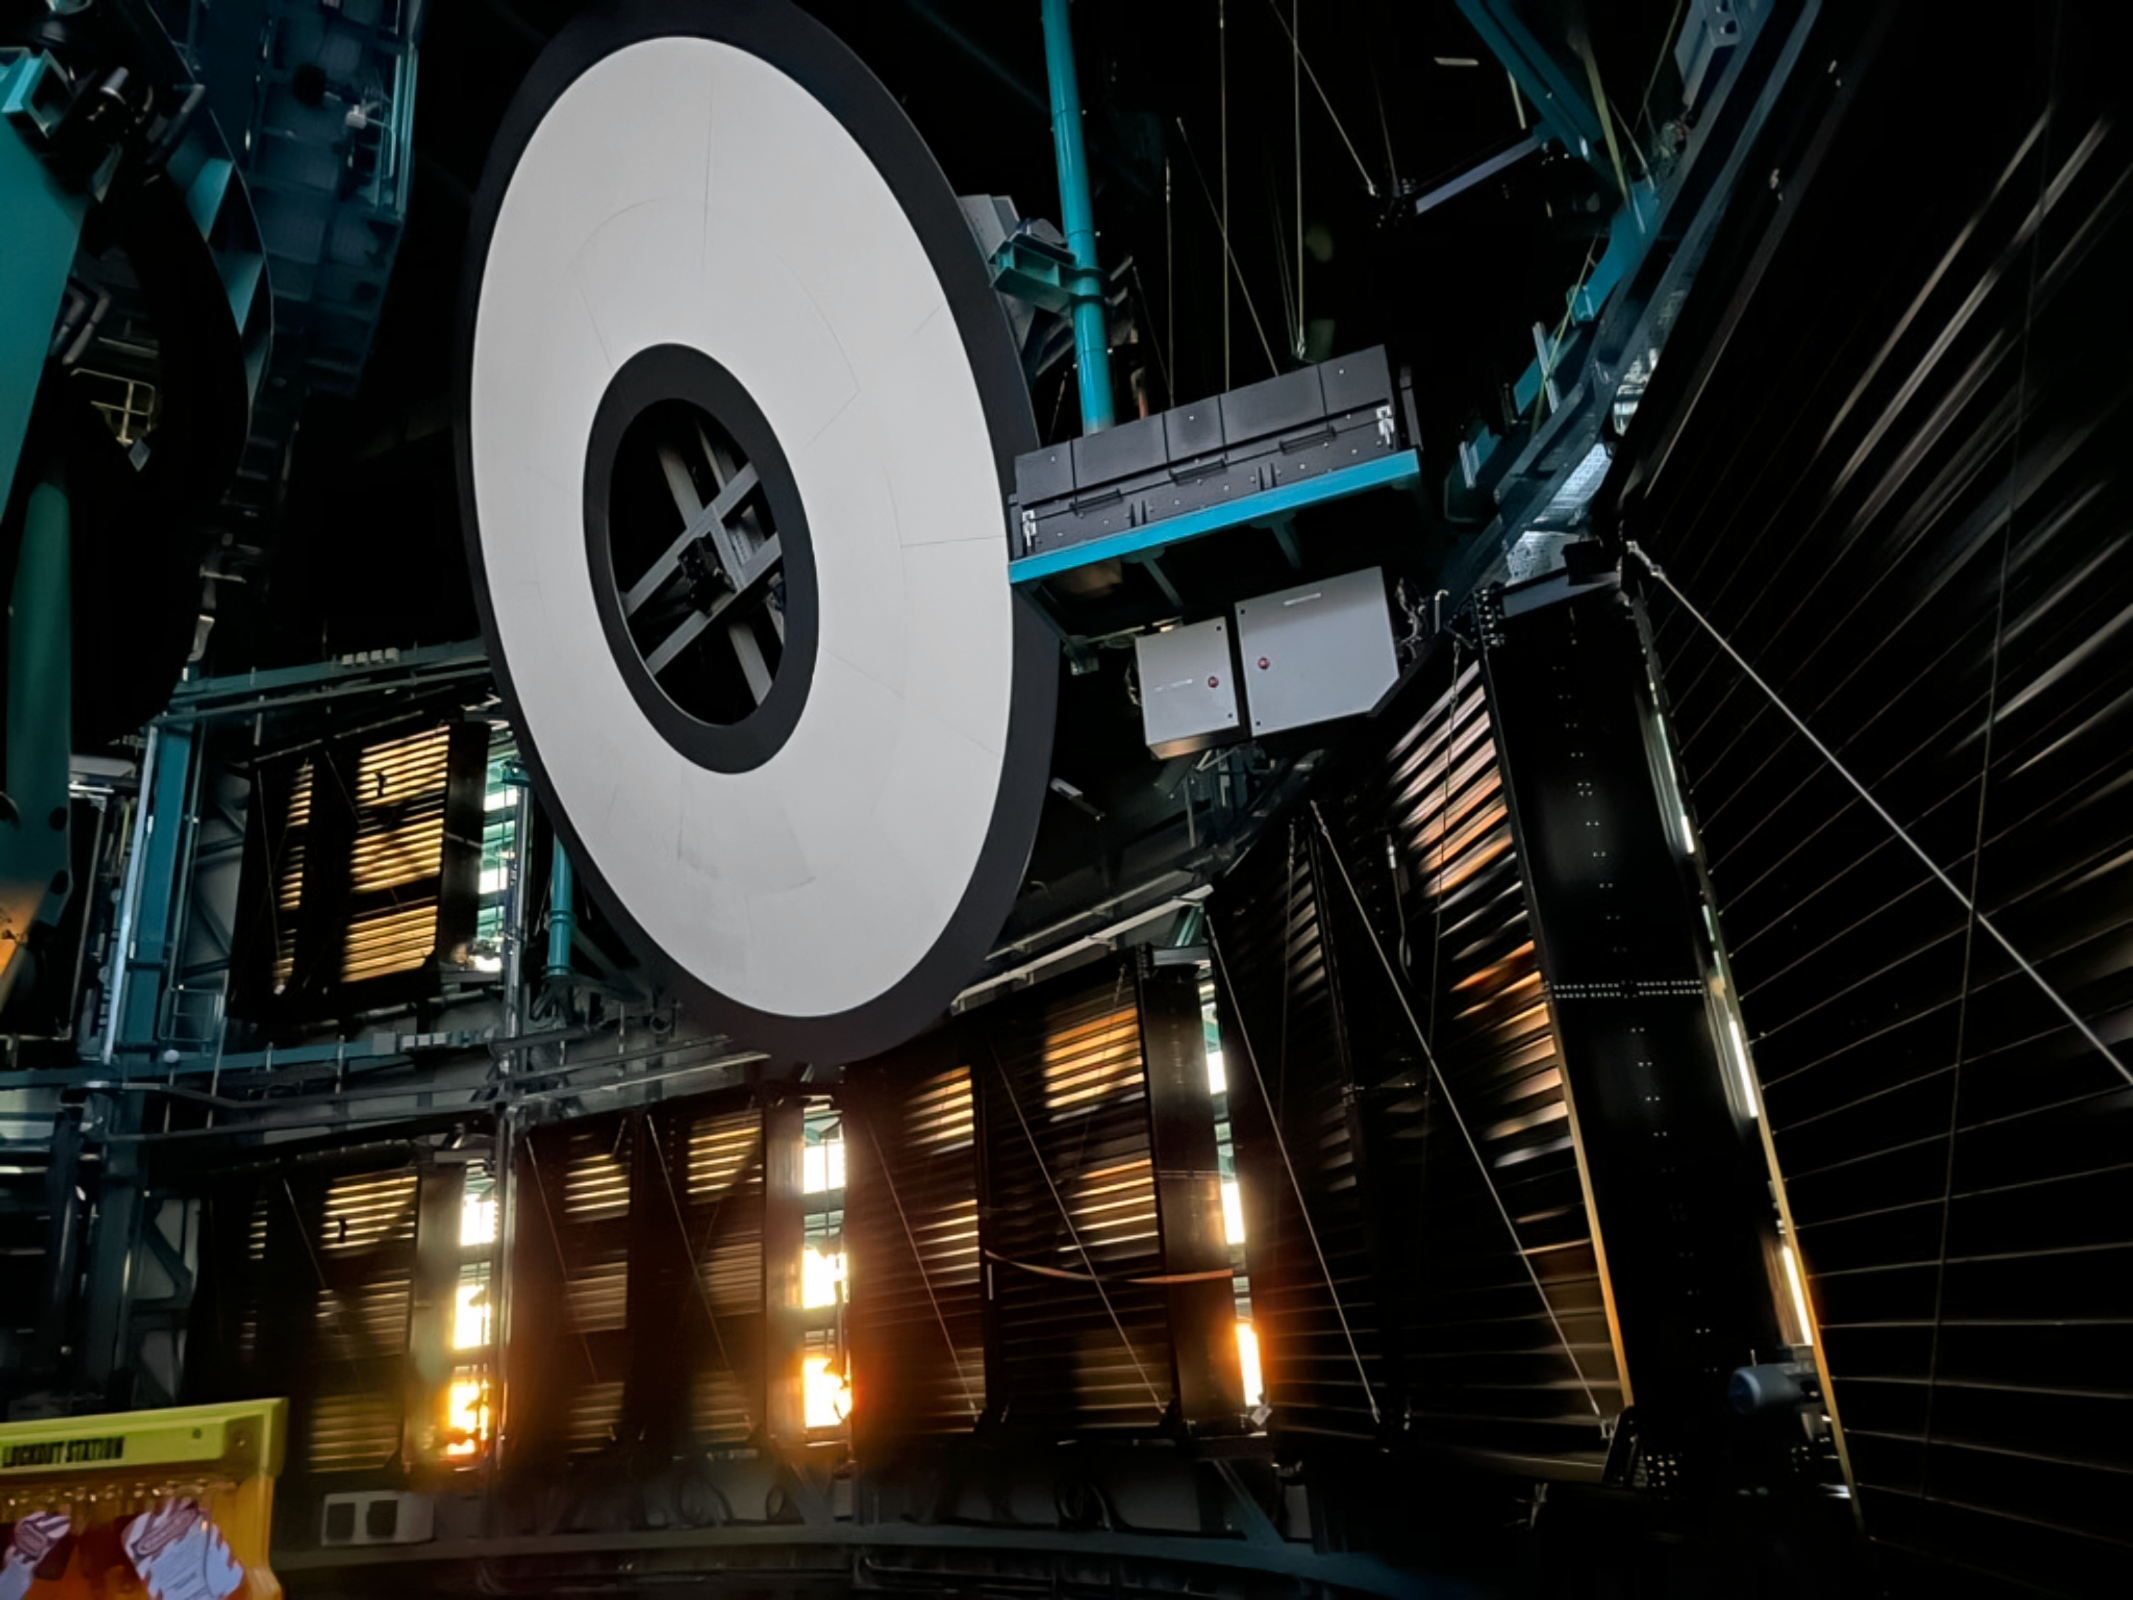

Sunlight Filters through Rubin's Louvers

Evening sunlight filters into Rubin Observatory through open dome louvers beneath the telescope’s calibration screen.

Credit: NSF-DOE Vera C. Rubin Observatory/NOIRLab/NSF/SLAC/AURA